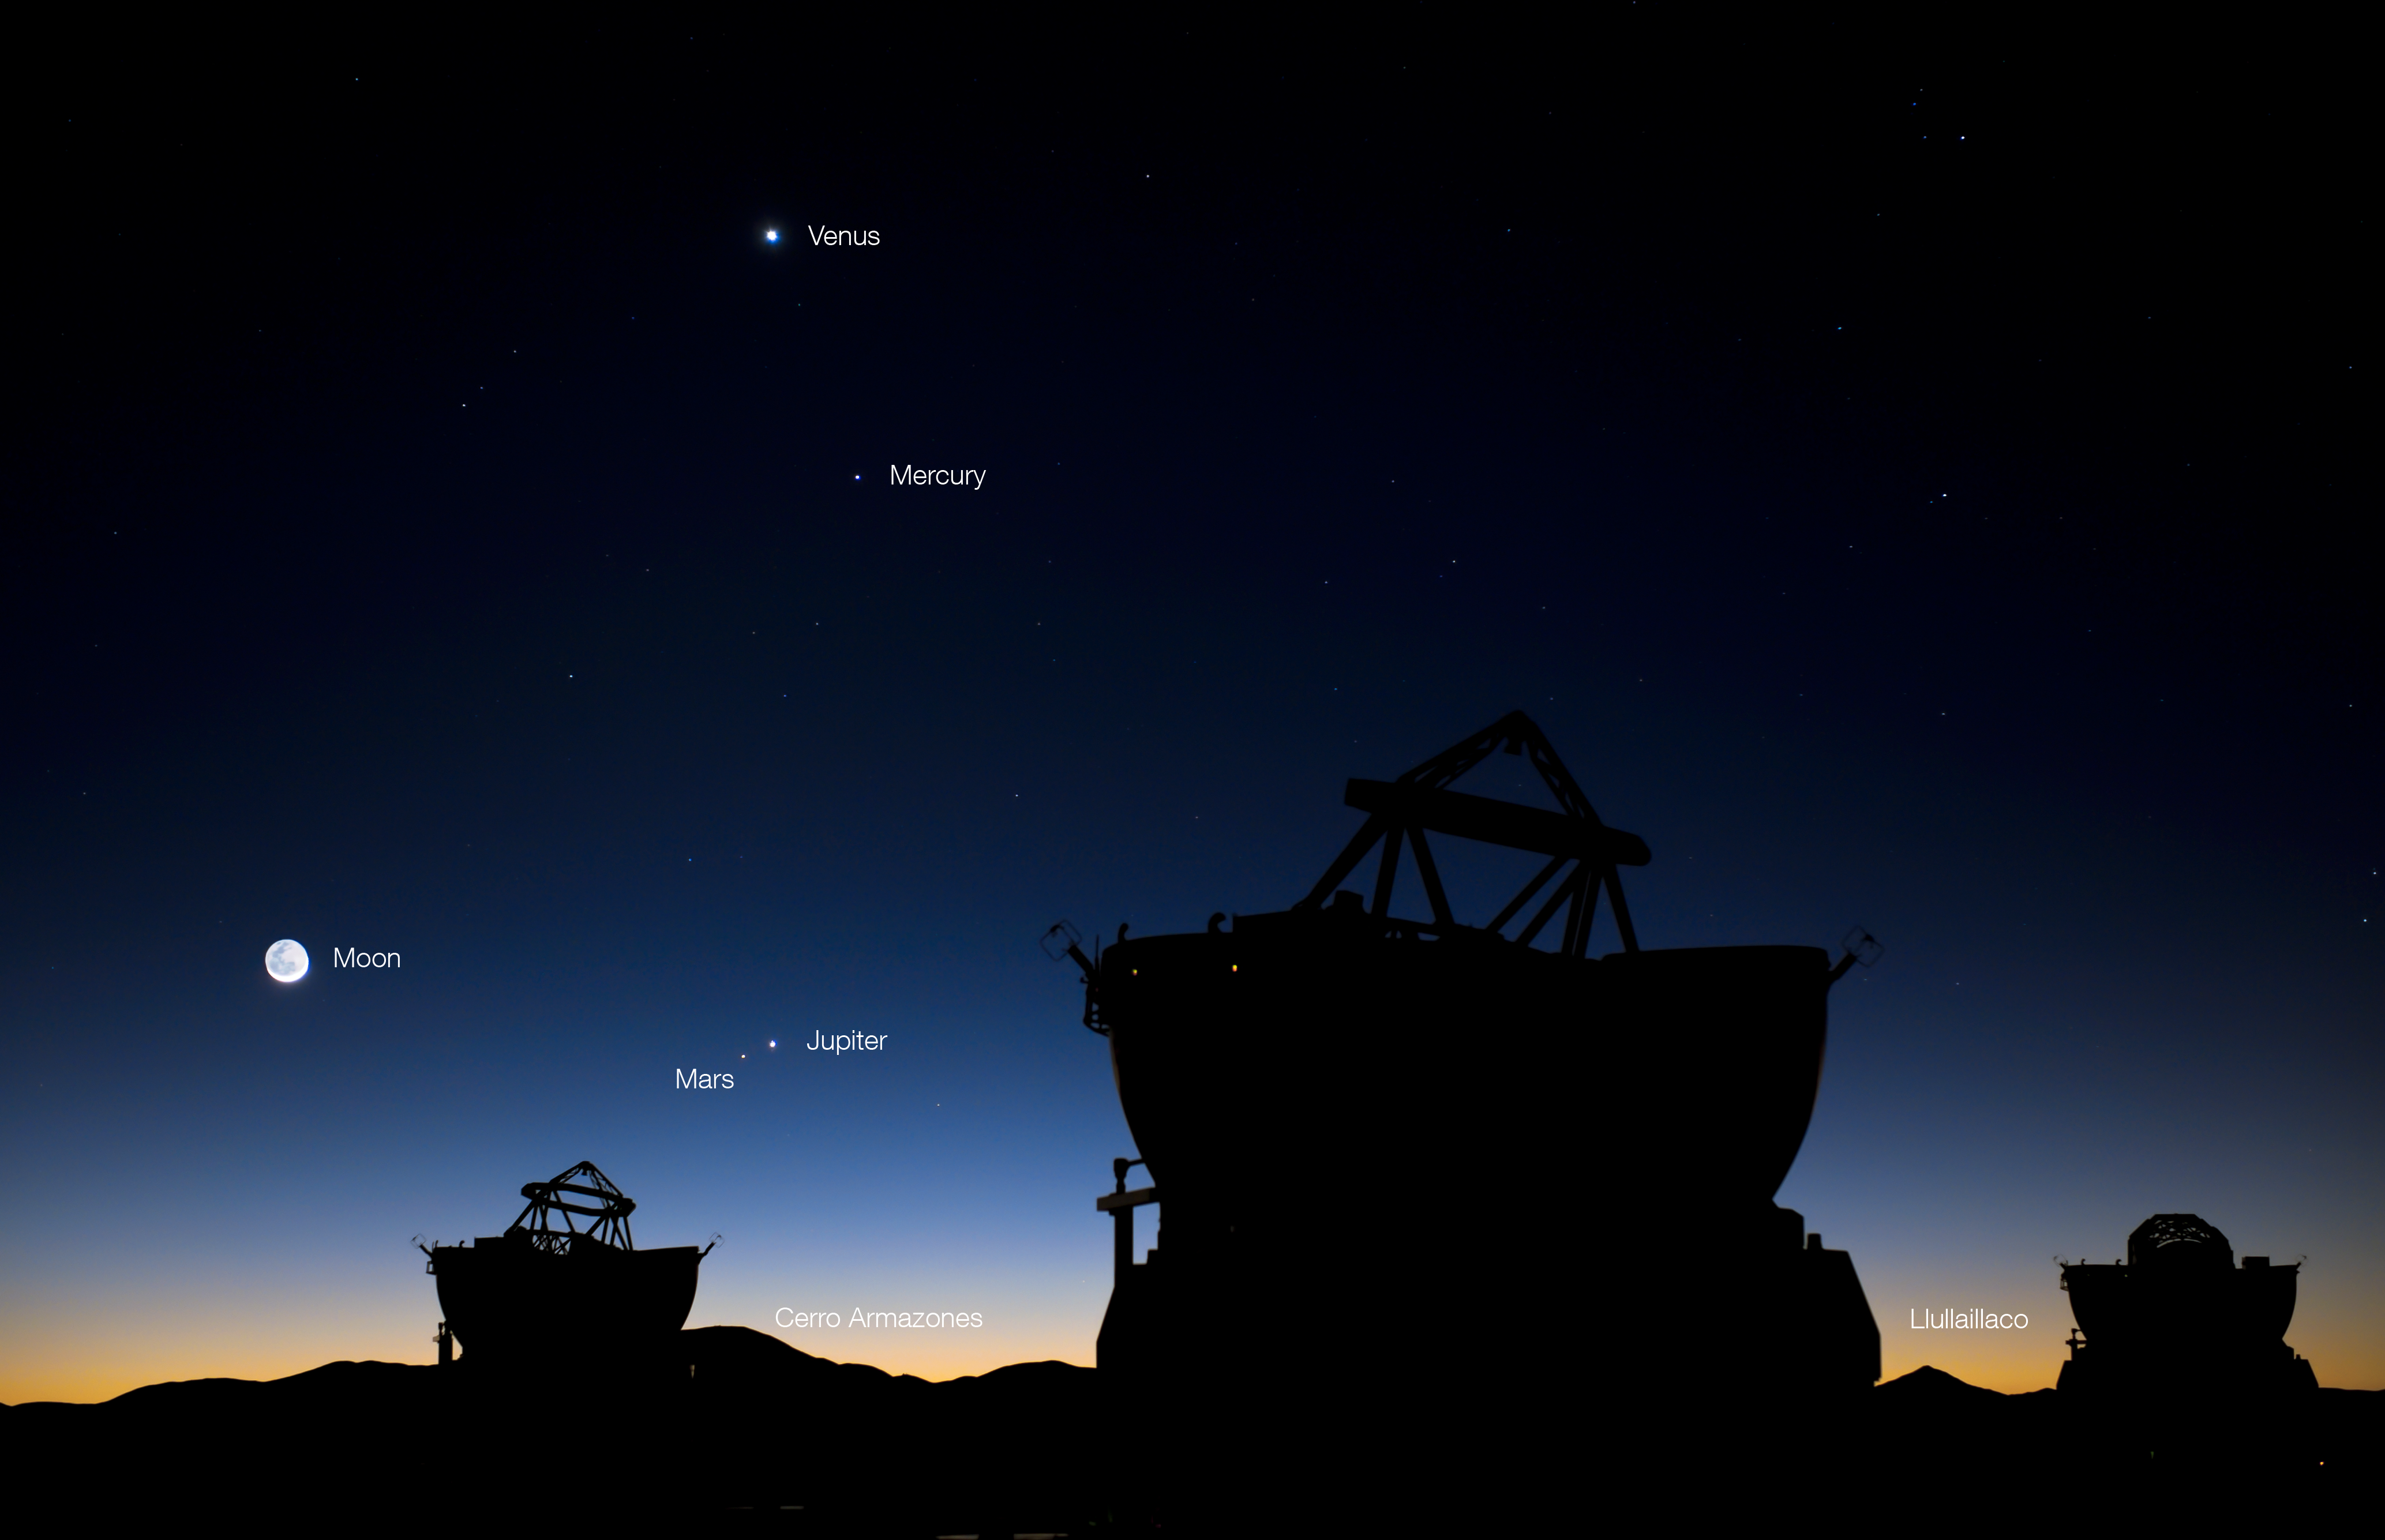

Planetary conjunction over Paranal

ESO Photo Ambassador Gerhard Hüdepohl has captured yet another rare sight.

Yesterday, in the morning of 1 May 2011, about an hour before sunrise, five of our Solar System’s eight planets and the Moon could be seen from Paranal. The four planets in the sky were Mercury, Venus, Mars and Jupiter, and they were joined by the crescent Moon to create this wonderful photo opportunity of a planetary conjunction — two or more celestial bodies seen near each other in the sky, usually from the Earth.

In this photo, the bright crescent of the Moon is illuminated by the Sun (which is just below the horizon), while the darker part receives only light reflected from the surface of the Earth. Venus is the highest and brightest planet, with Mercury below and to the right. Jupiter is directly below Venus, but much closer to the horizon. Mars can be seen just below and to the left of Jupiter; the separation in the sky was less than half a degree. The fifth planet in the photograph is of course the Earth, providing our vantage point for this spectacular conjunction.

This view from Cerro Paranal shows some nearby, and more distant, mountain peaks in the Atacama Desert, one of the driest places on this planet. Three of the ESO Very Large Telescope’s 1.8-metre Auxiliary Telescopes (ATs) are silhouetted in the foreground. Just to the right of the leftmost AT is Cerro Armazones, site of the future European Extremely Large Telescope (E-ELT). Armazones is about 20km from Paranal. Between the ATs on the right is the distant volcano Llullaillaco, on the border of Chile and Argentina. It is much further away than Armazones, at a distance of 190km, but the exceptionally clear atmospheric conditions in the Atacama Desert provide a razor-sharp view, despite the distance. These conditions also help to make the region one of the best in the world for astronomical observations.

The image without annotations can be downloaded from: http://www.eso.org/public/images/potw1118a_clean/

Links

Unannotated image
Article about the May conjunction in Sky & Telescope
An animation made by Sky & Telescope, showing the progression of the conjunction throughout late April and May (note that the positions of the planets relative to the horizon are tilted, when compared to Gerhard Hüdepohl’s photograph, as this animation was made for observers in North America) : http://media.skyandtelescope.com/video/planet-animation-may2011.mov

Credit: G.Hüdepohl (atacamaphoto.com)/ESO